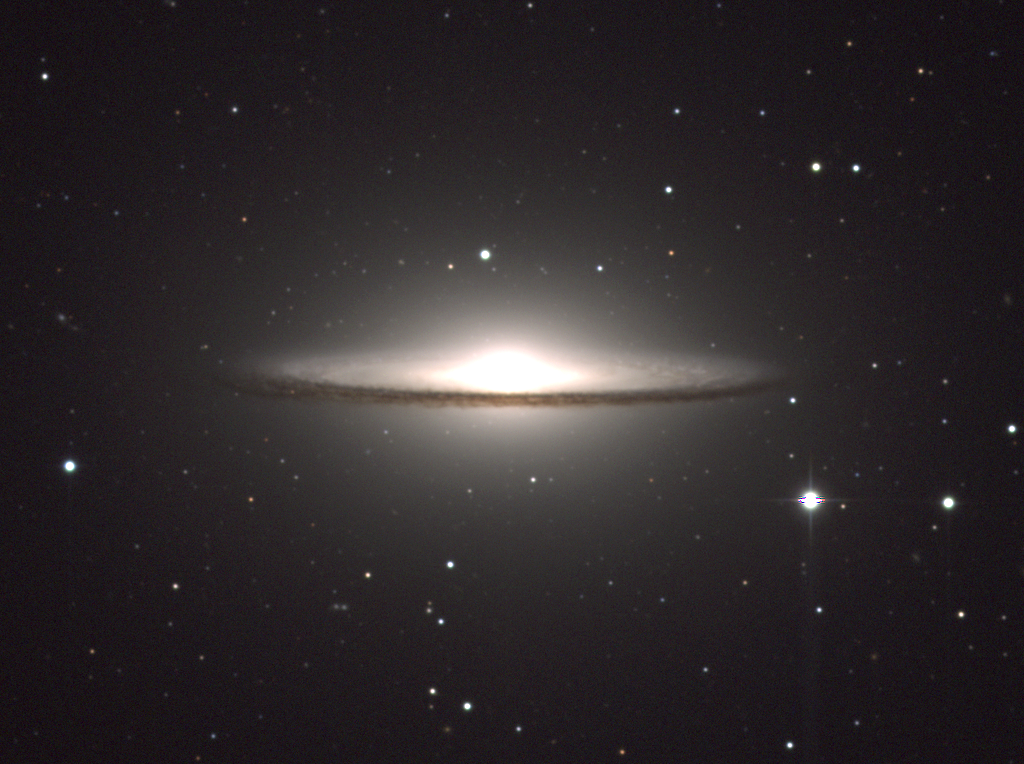

M104, NGC 4594

M104, or NGC4594, is a spiral galaxy, type Sa/Sb, in the constellation Virgo. M104 is popularly known as the Sombrero Galaxy due to its dark rim of obscuring dust around a large central bulge. In this picture, the dust shows up as brown due to its absorption of blue light (an effect known as reddening), while the bulge has been reduced in significance by compressing the dynamic range of the data, better to show the inner details.

Credit: Todd Boroson/NOIRLab/NSF/AURA/